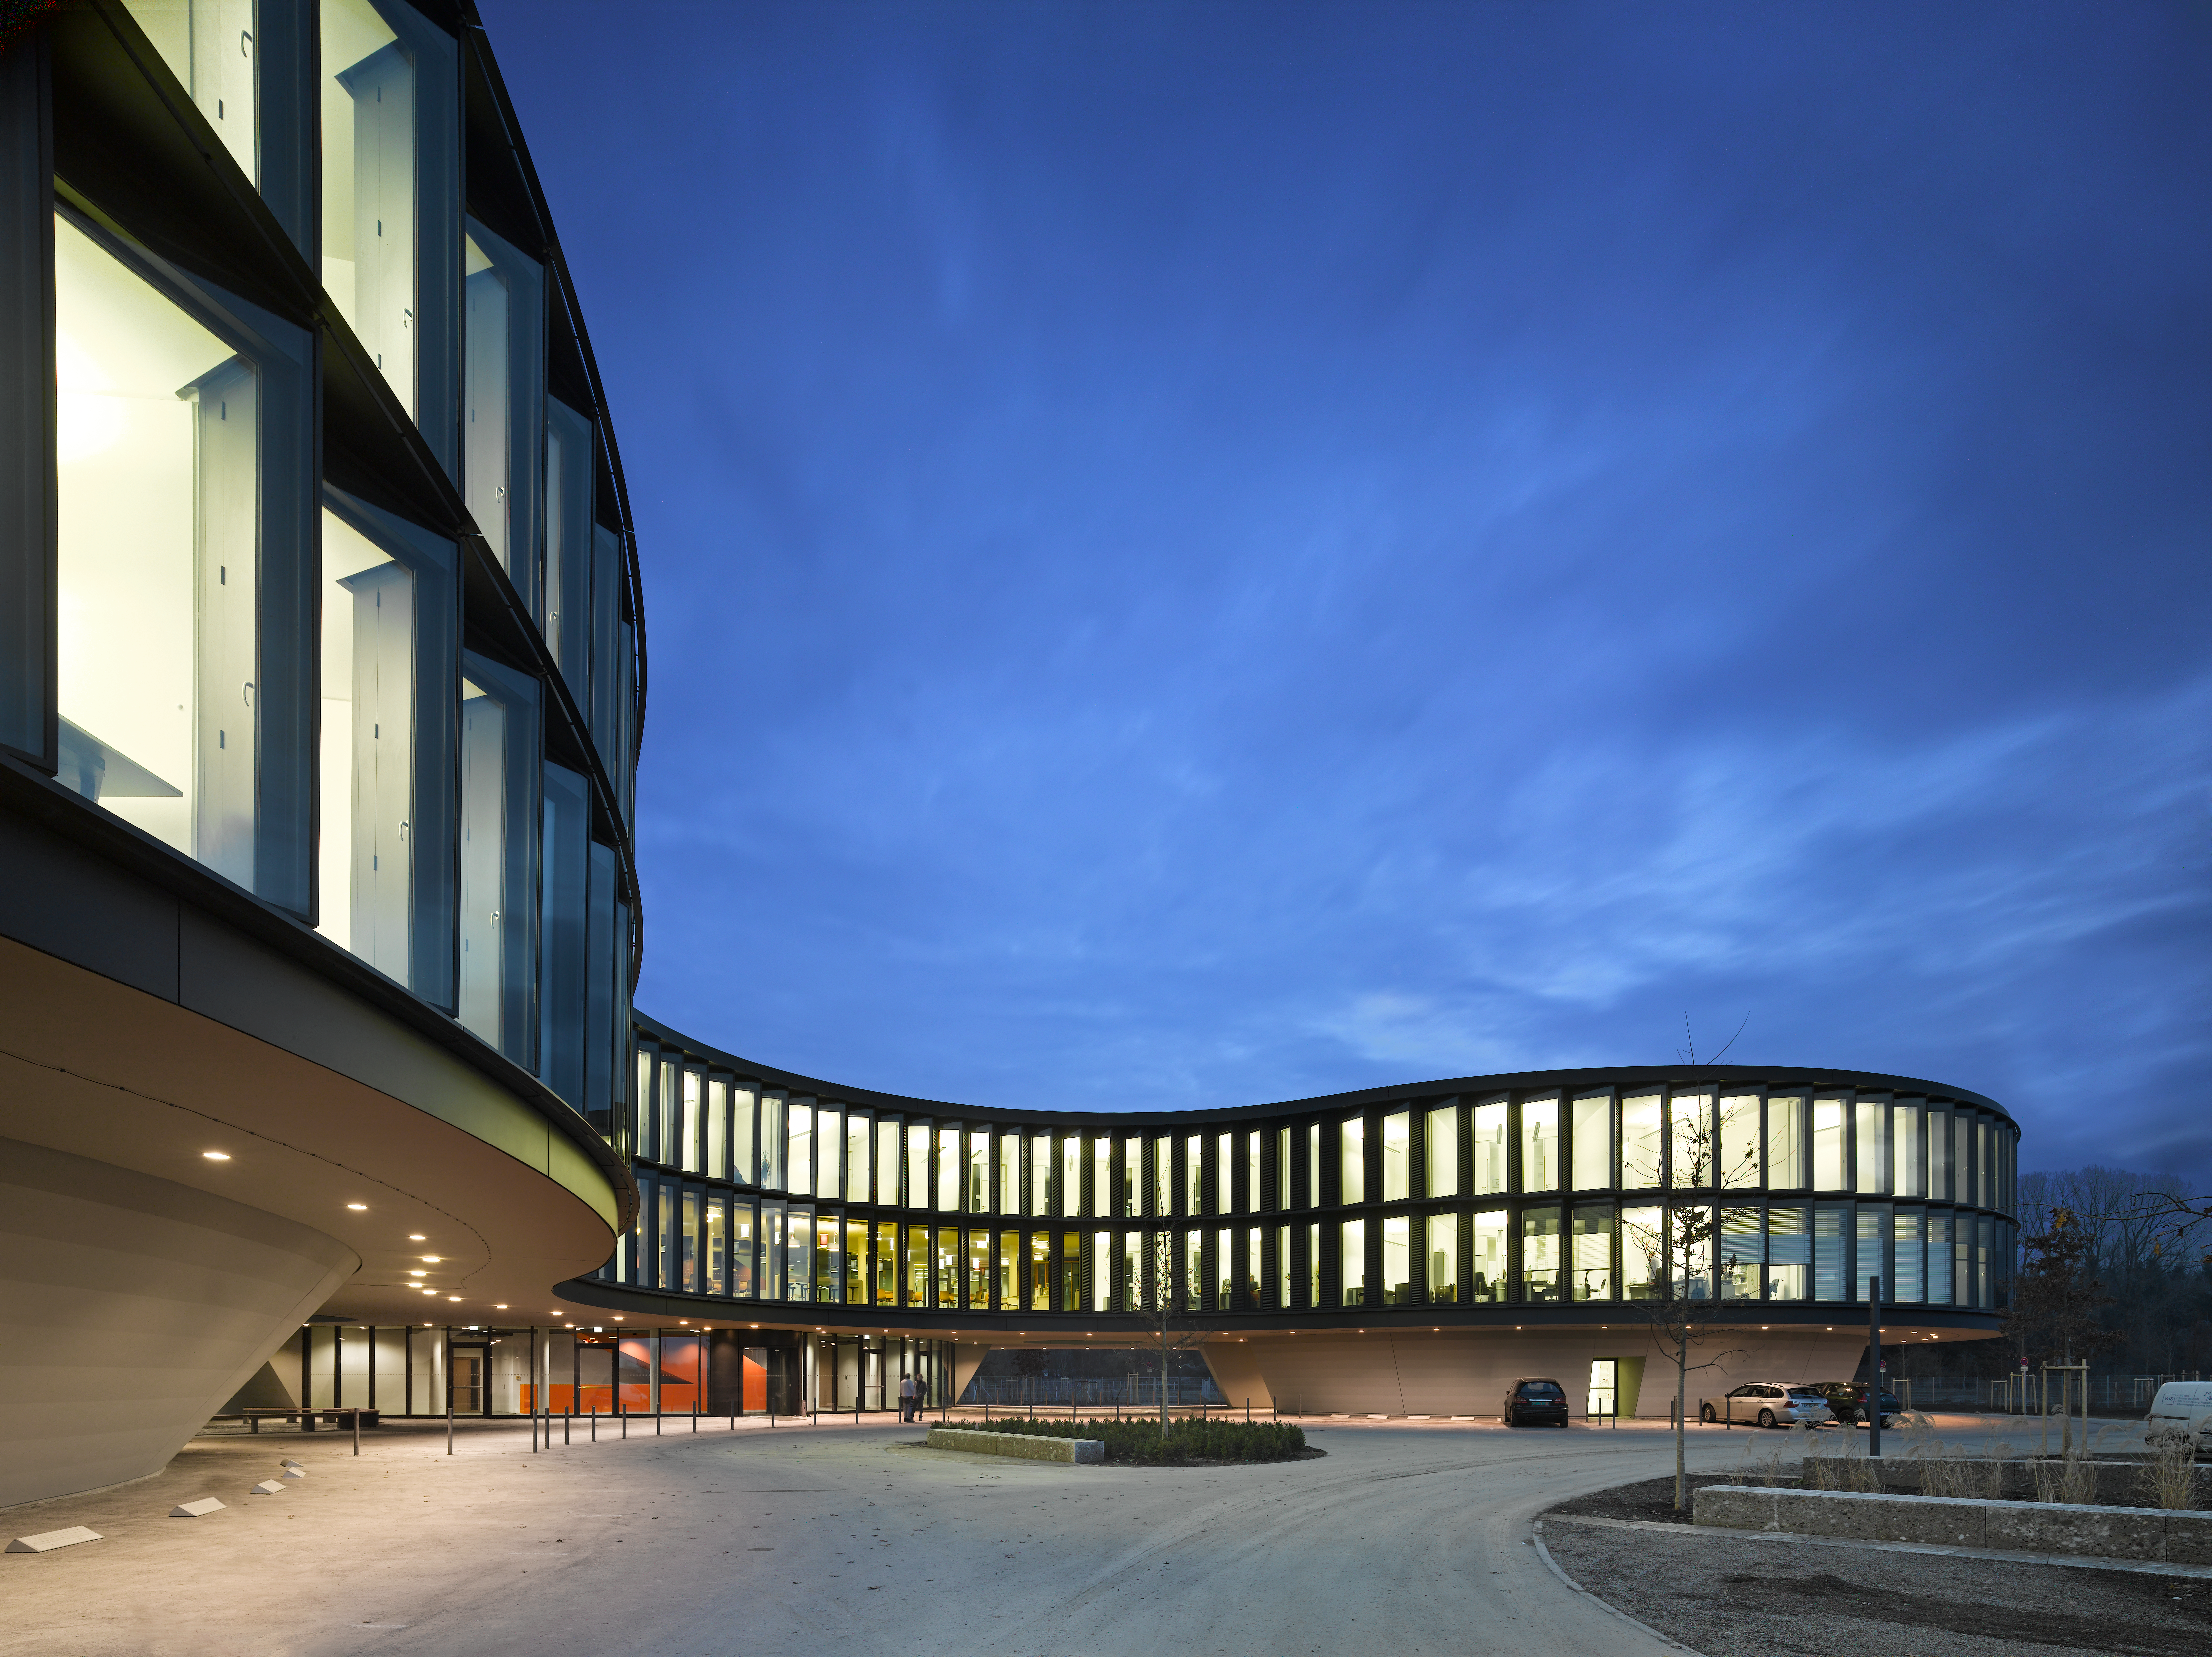

A view of the ESO Headquarters Extension

This view shows the ESO Headquarters Extension building.

Credit: Roland Halbe/Auer Weber/ESO